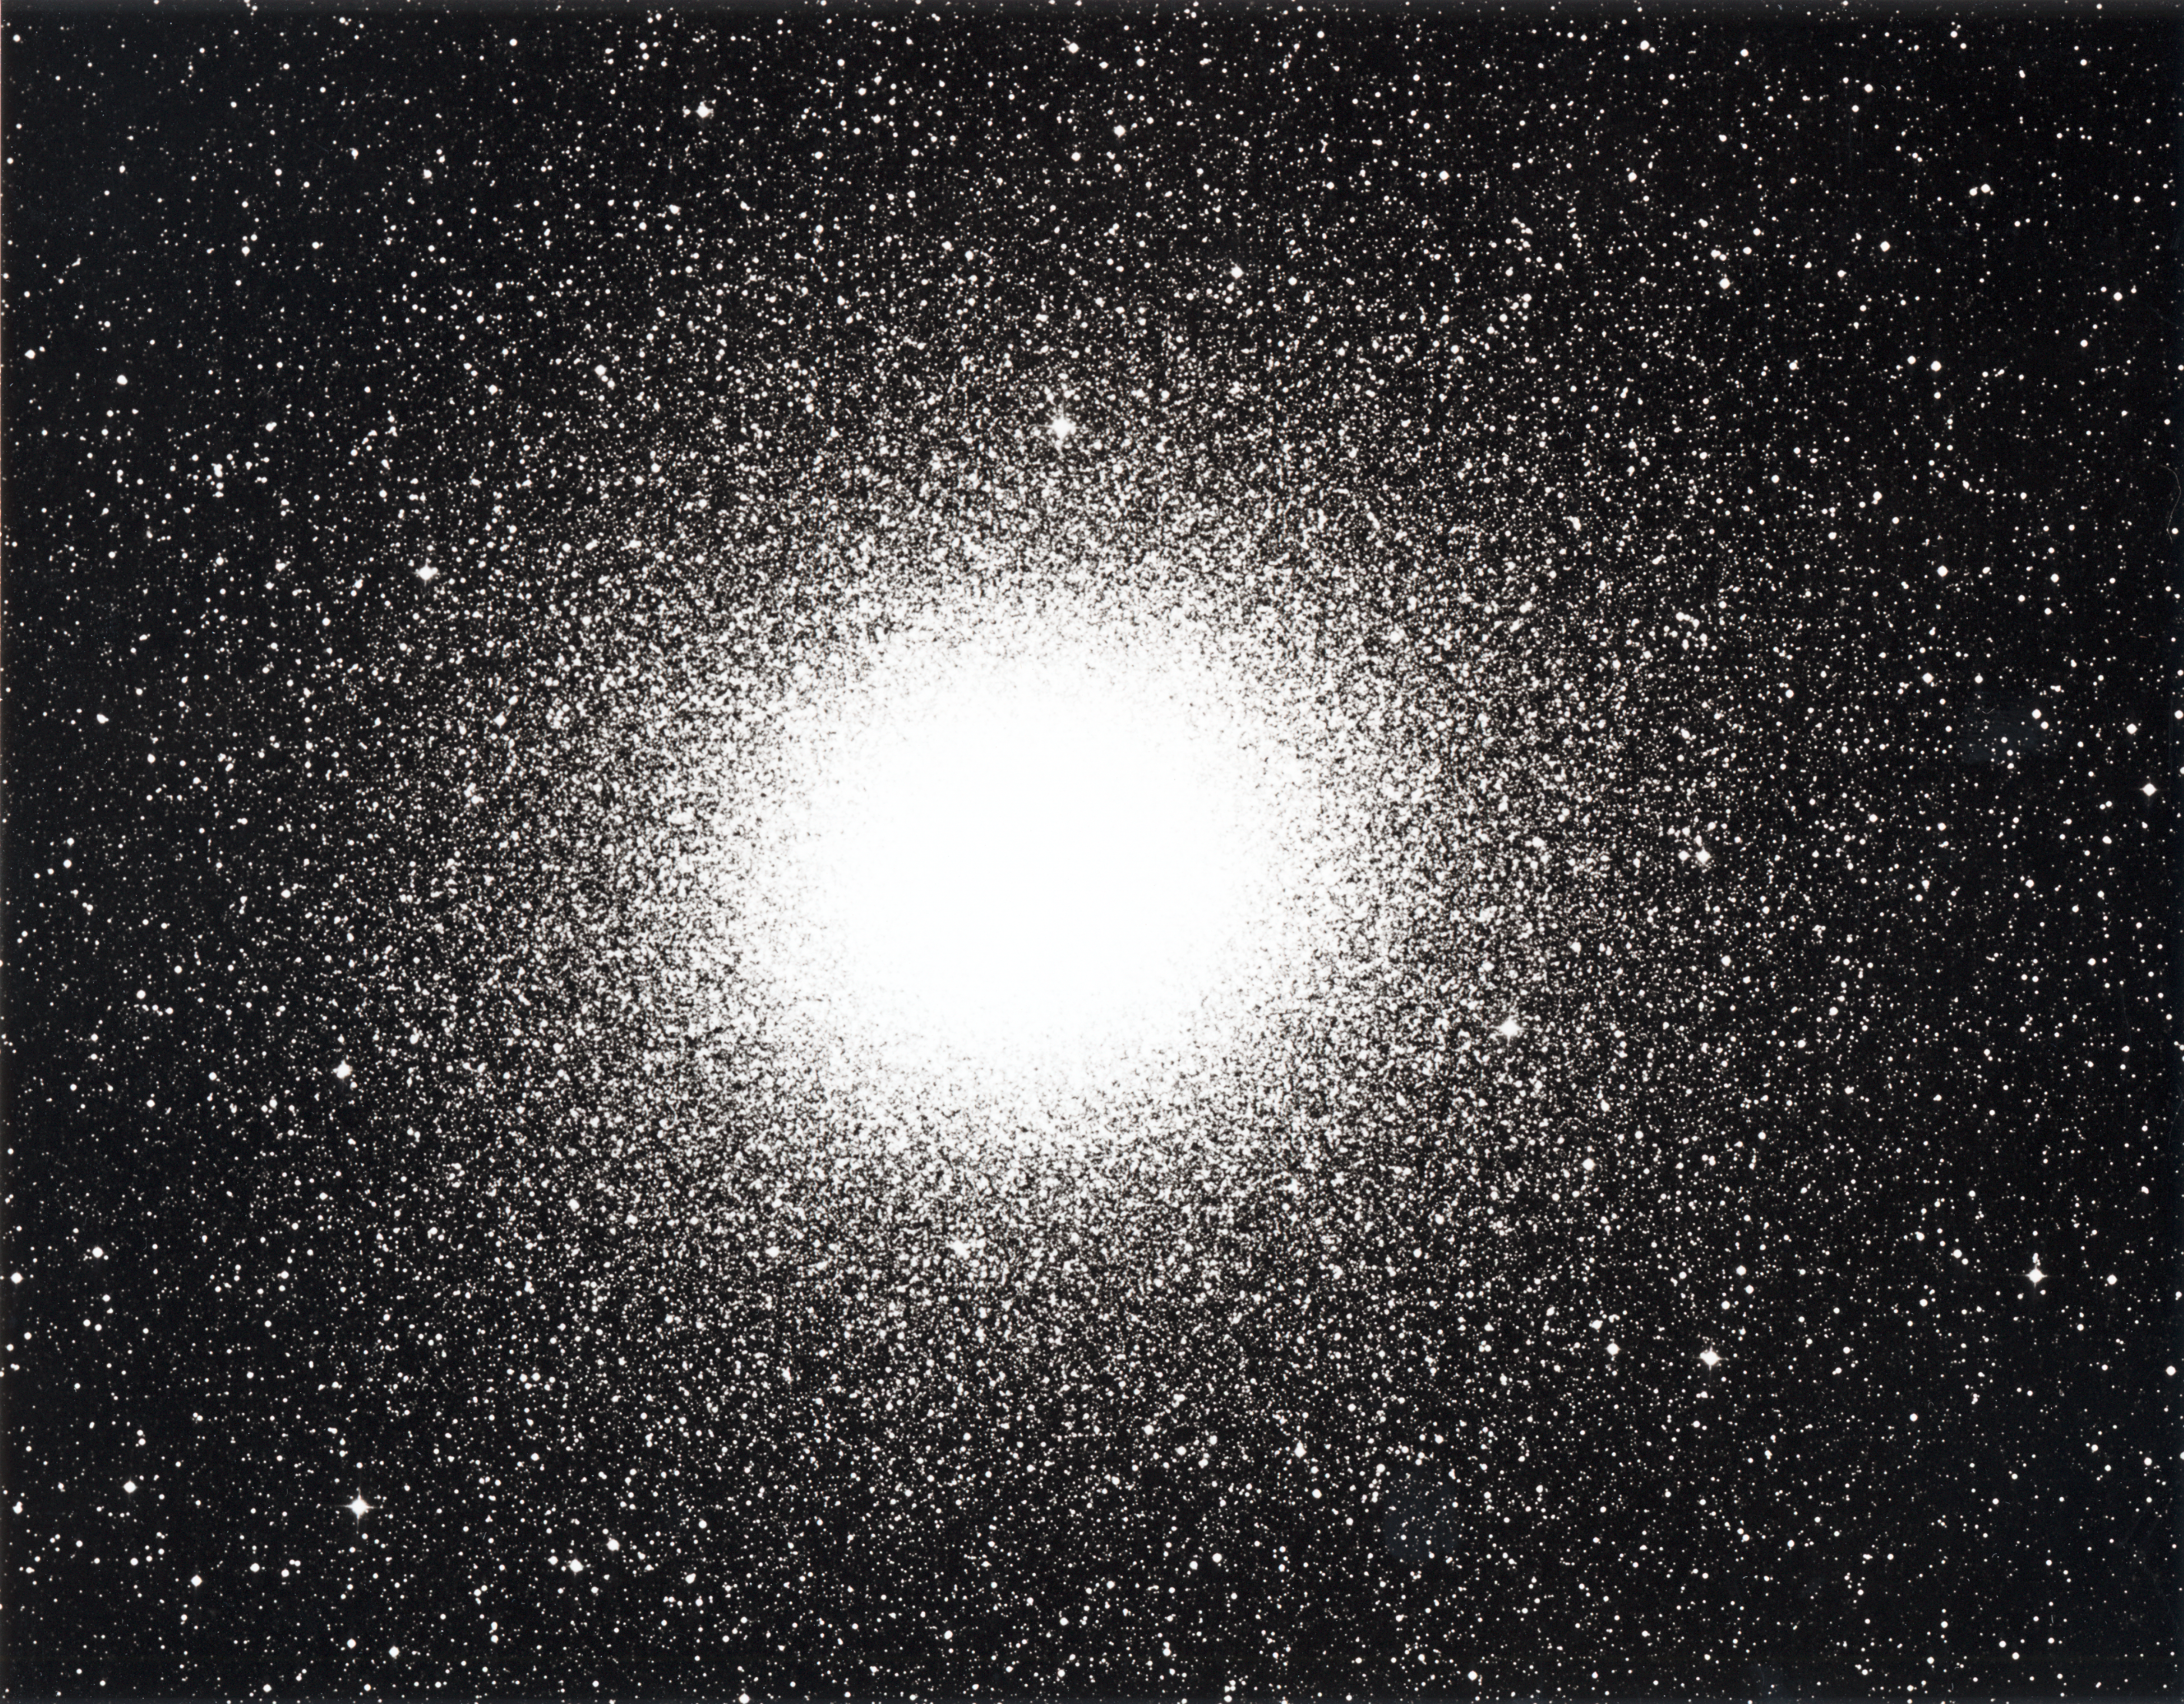

The Omega Centauri globular cluster of stars

The Omega Centauri globular cluster of stars is the brightest of its type in the sky and contains several millions of stars. It is here reproduced from a photographic plate obtained with the ESO 1 m Schmidt telescope. The exposure time was 15 minutes on a blue-sensitive emulsion.

The field shown is approximately square degrees. The small square near the centre (arrow) indicates the square arcsecond field shown in photo (D); the square arcsecond field in photo (C) is four times larger. North is up and East is to the left. (ESO Press Release eso8904; BW)

Credit: ESO